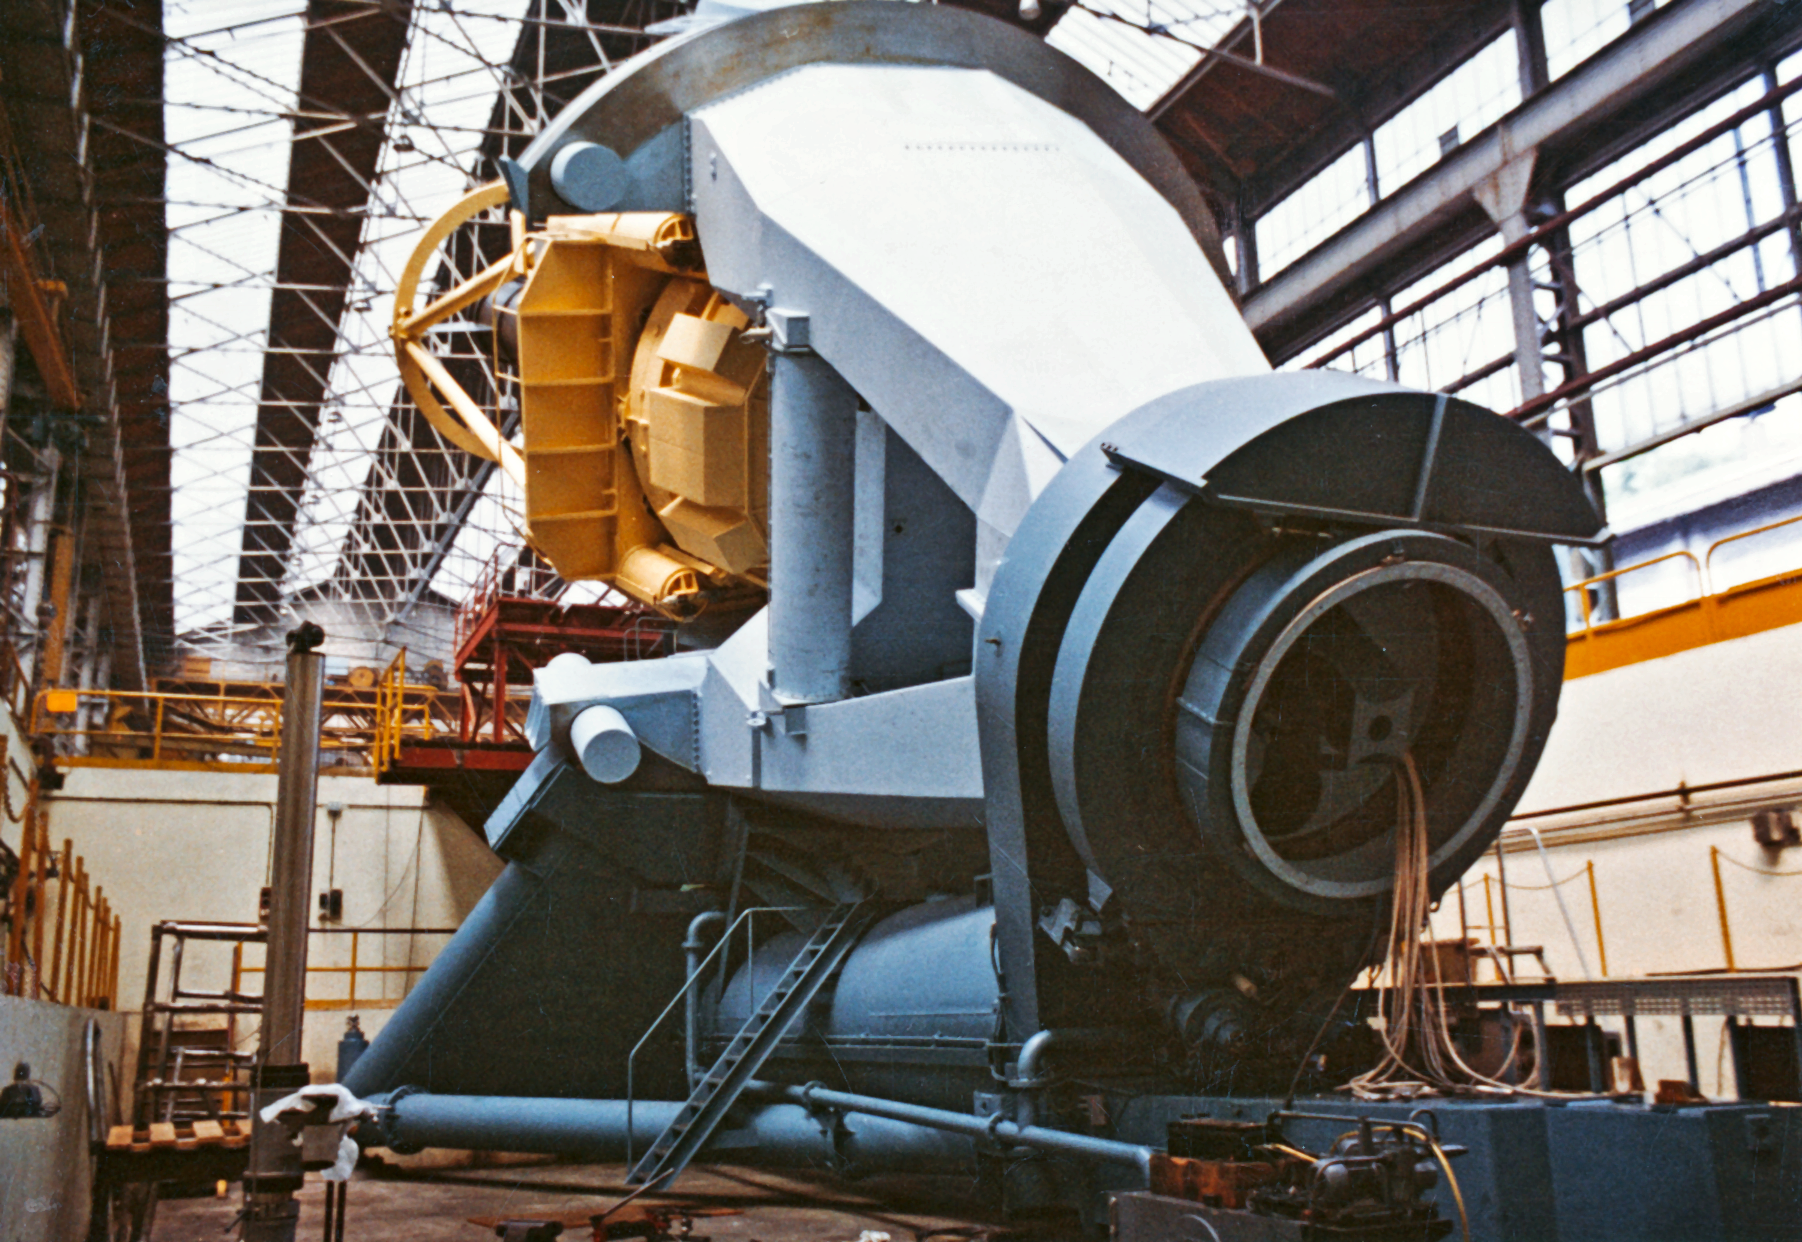

Construction of the ESO 3.6-metre telescope support

The huge "horseshoe" mount for the ESO 3.6-metre telescope, during construction in 1973-1974.

Credit: ESO